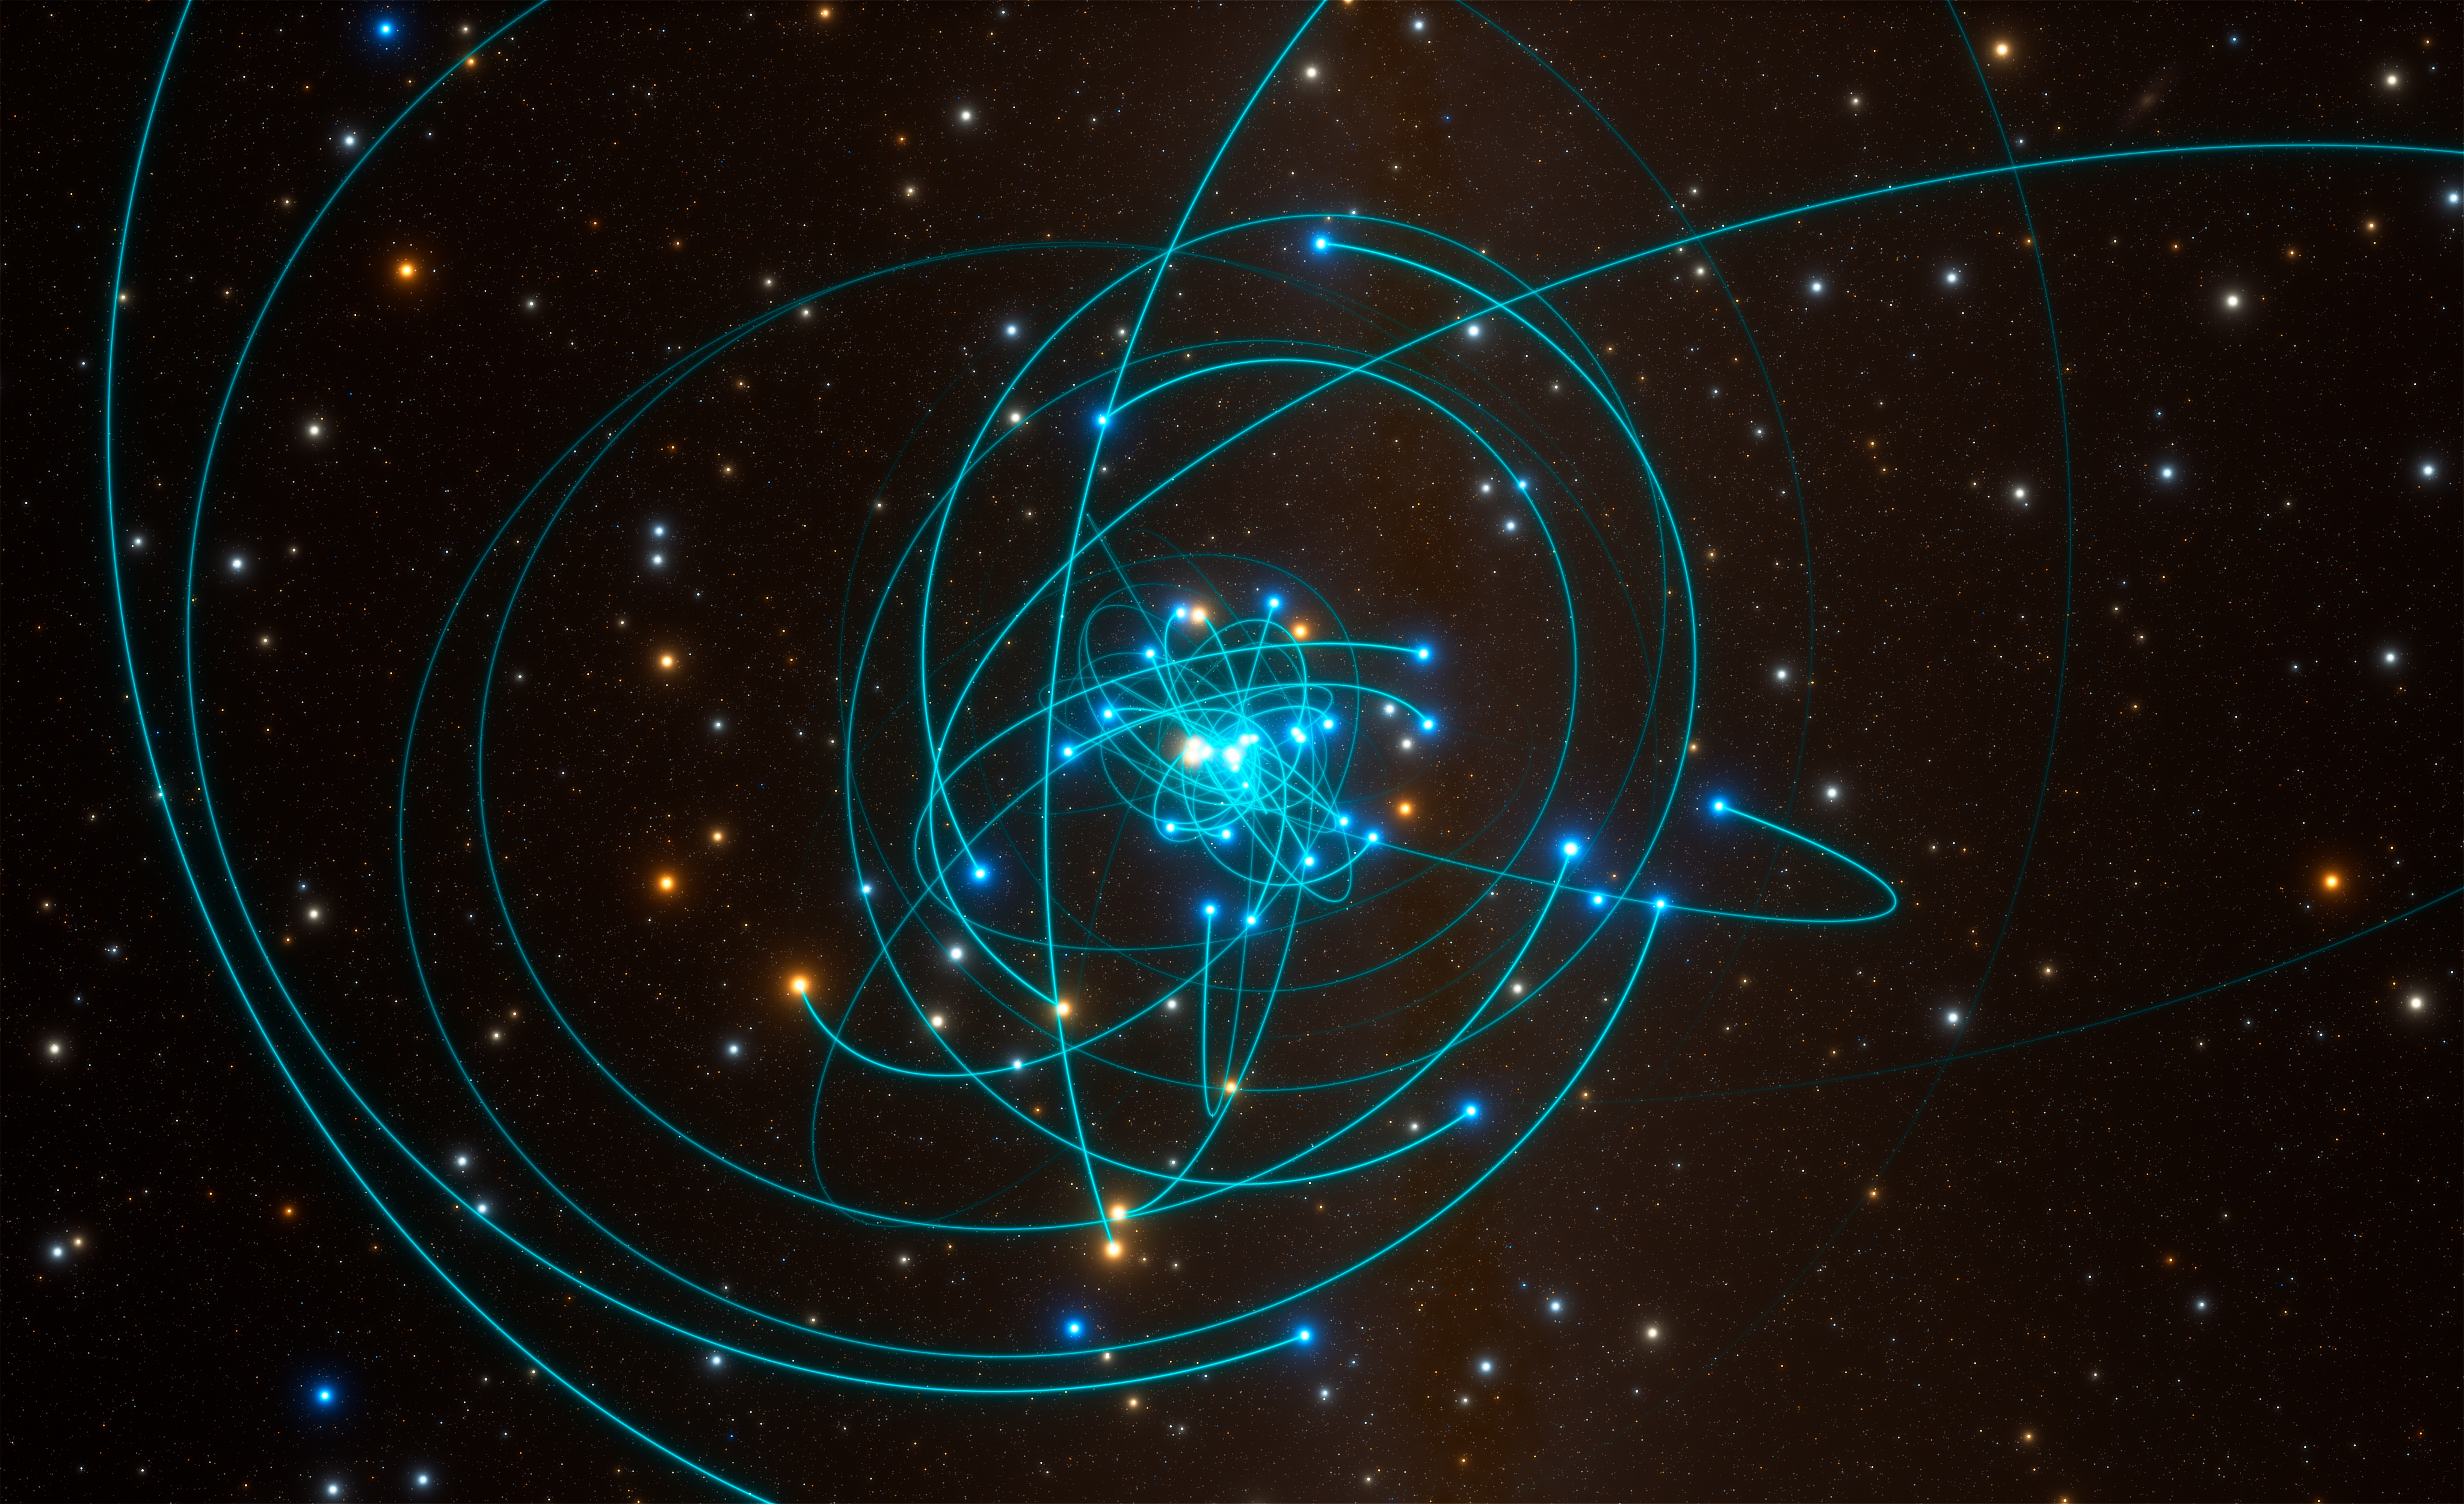

Orbits of stars around black hole at the heart of the Milky Way

This simulation shows the orbits of stars very close to the supermassive black hole at the heart of the Milky Way. One of these stars, named S2, orbits every 16 years and is passing very close to the black hole in May 2018. This is a perfect laboratory to test gravitational physics and specifically Einstein's general theory of relativity.

Research into S2's orbit was presented in a paper entitled “Detection of the Gravitational Redshift in the Orbit of the Star S2 near the Galactic Centre Massive Black Hole“, by the GRAVITY Collaboration, which appeared in the journal Astronomy & Astrophysics on 26 July 2018.

Credit: ESO/L. Calçada/spaceengine.org